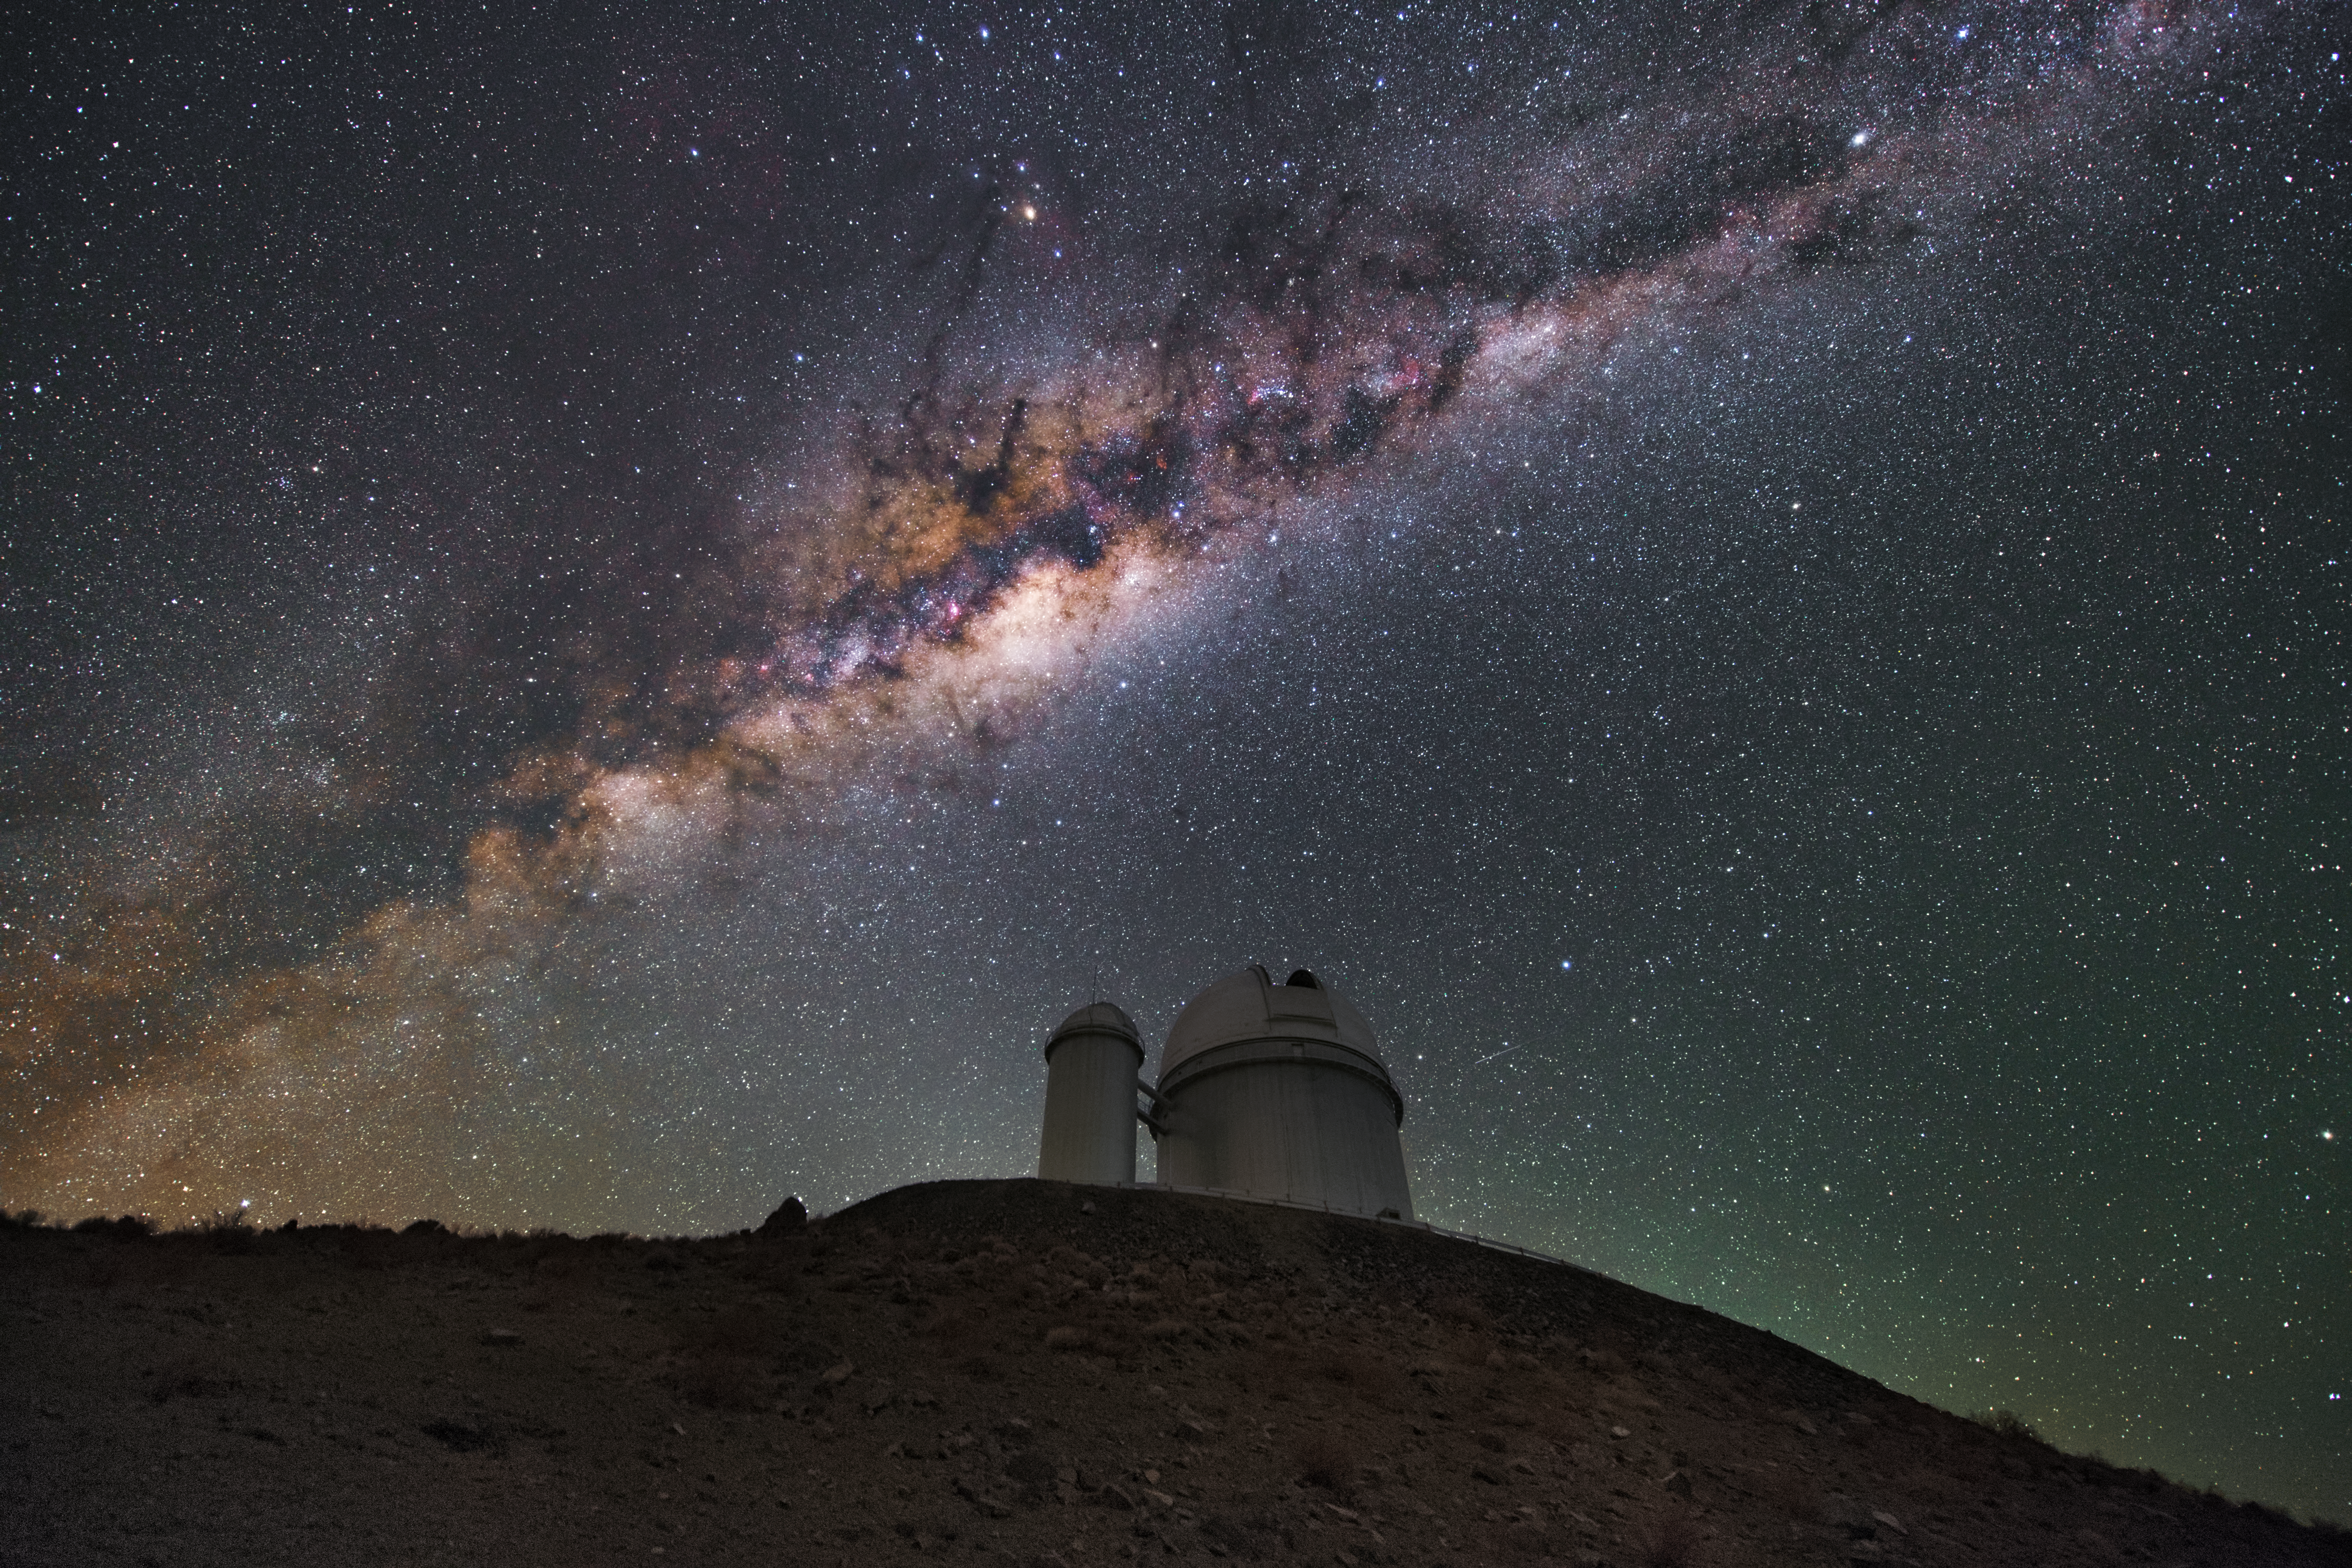

The ESO 3.6-metre telescope and the Milky Way

The telescope visible in this image is the ESO 3.6-metre telescope at La Silla. It is mounted with the High Accuracy Radial velocity Planet Searcher (HARPS) which is dedicated to the discovery of exoplanets. In the smaller dome to its left is the Coudé Auxiliary Telescope, which was decommissioned in 1998. Above the telescope the Milky Way and its galactic bulge can be seen.

Credit: Y. Beletsky (LCO)/ESO